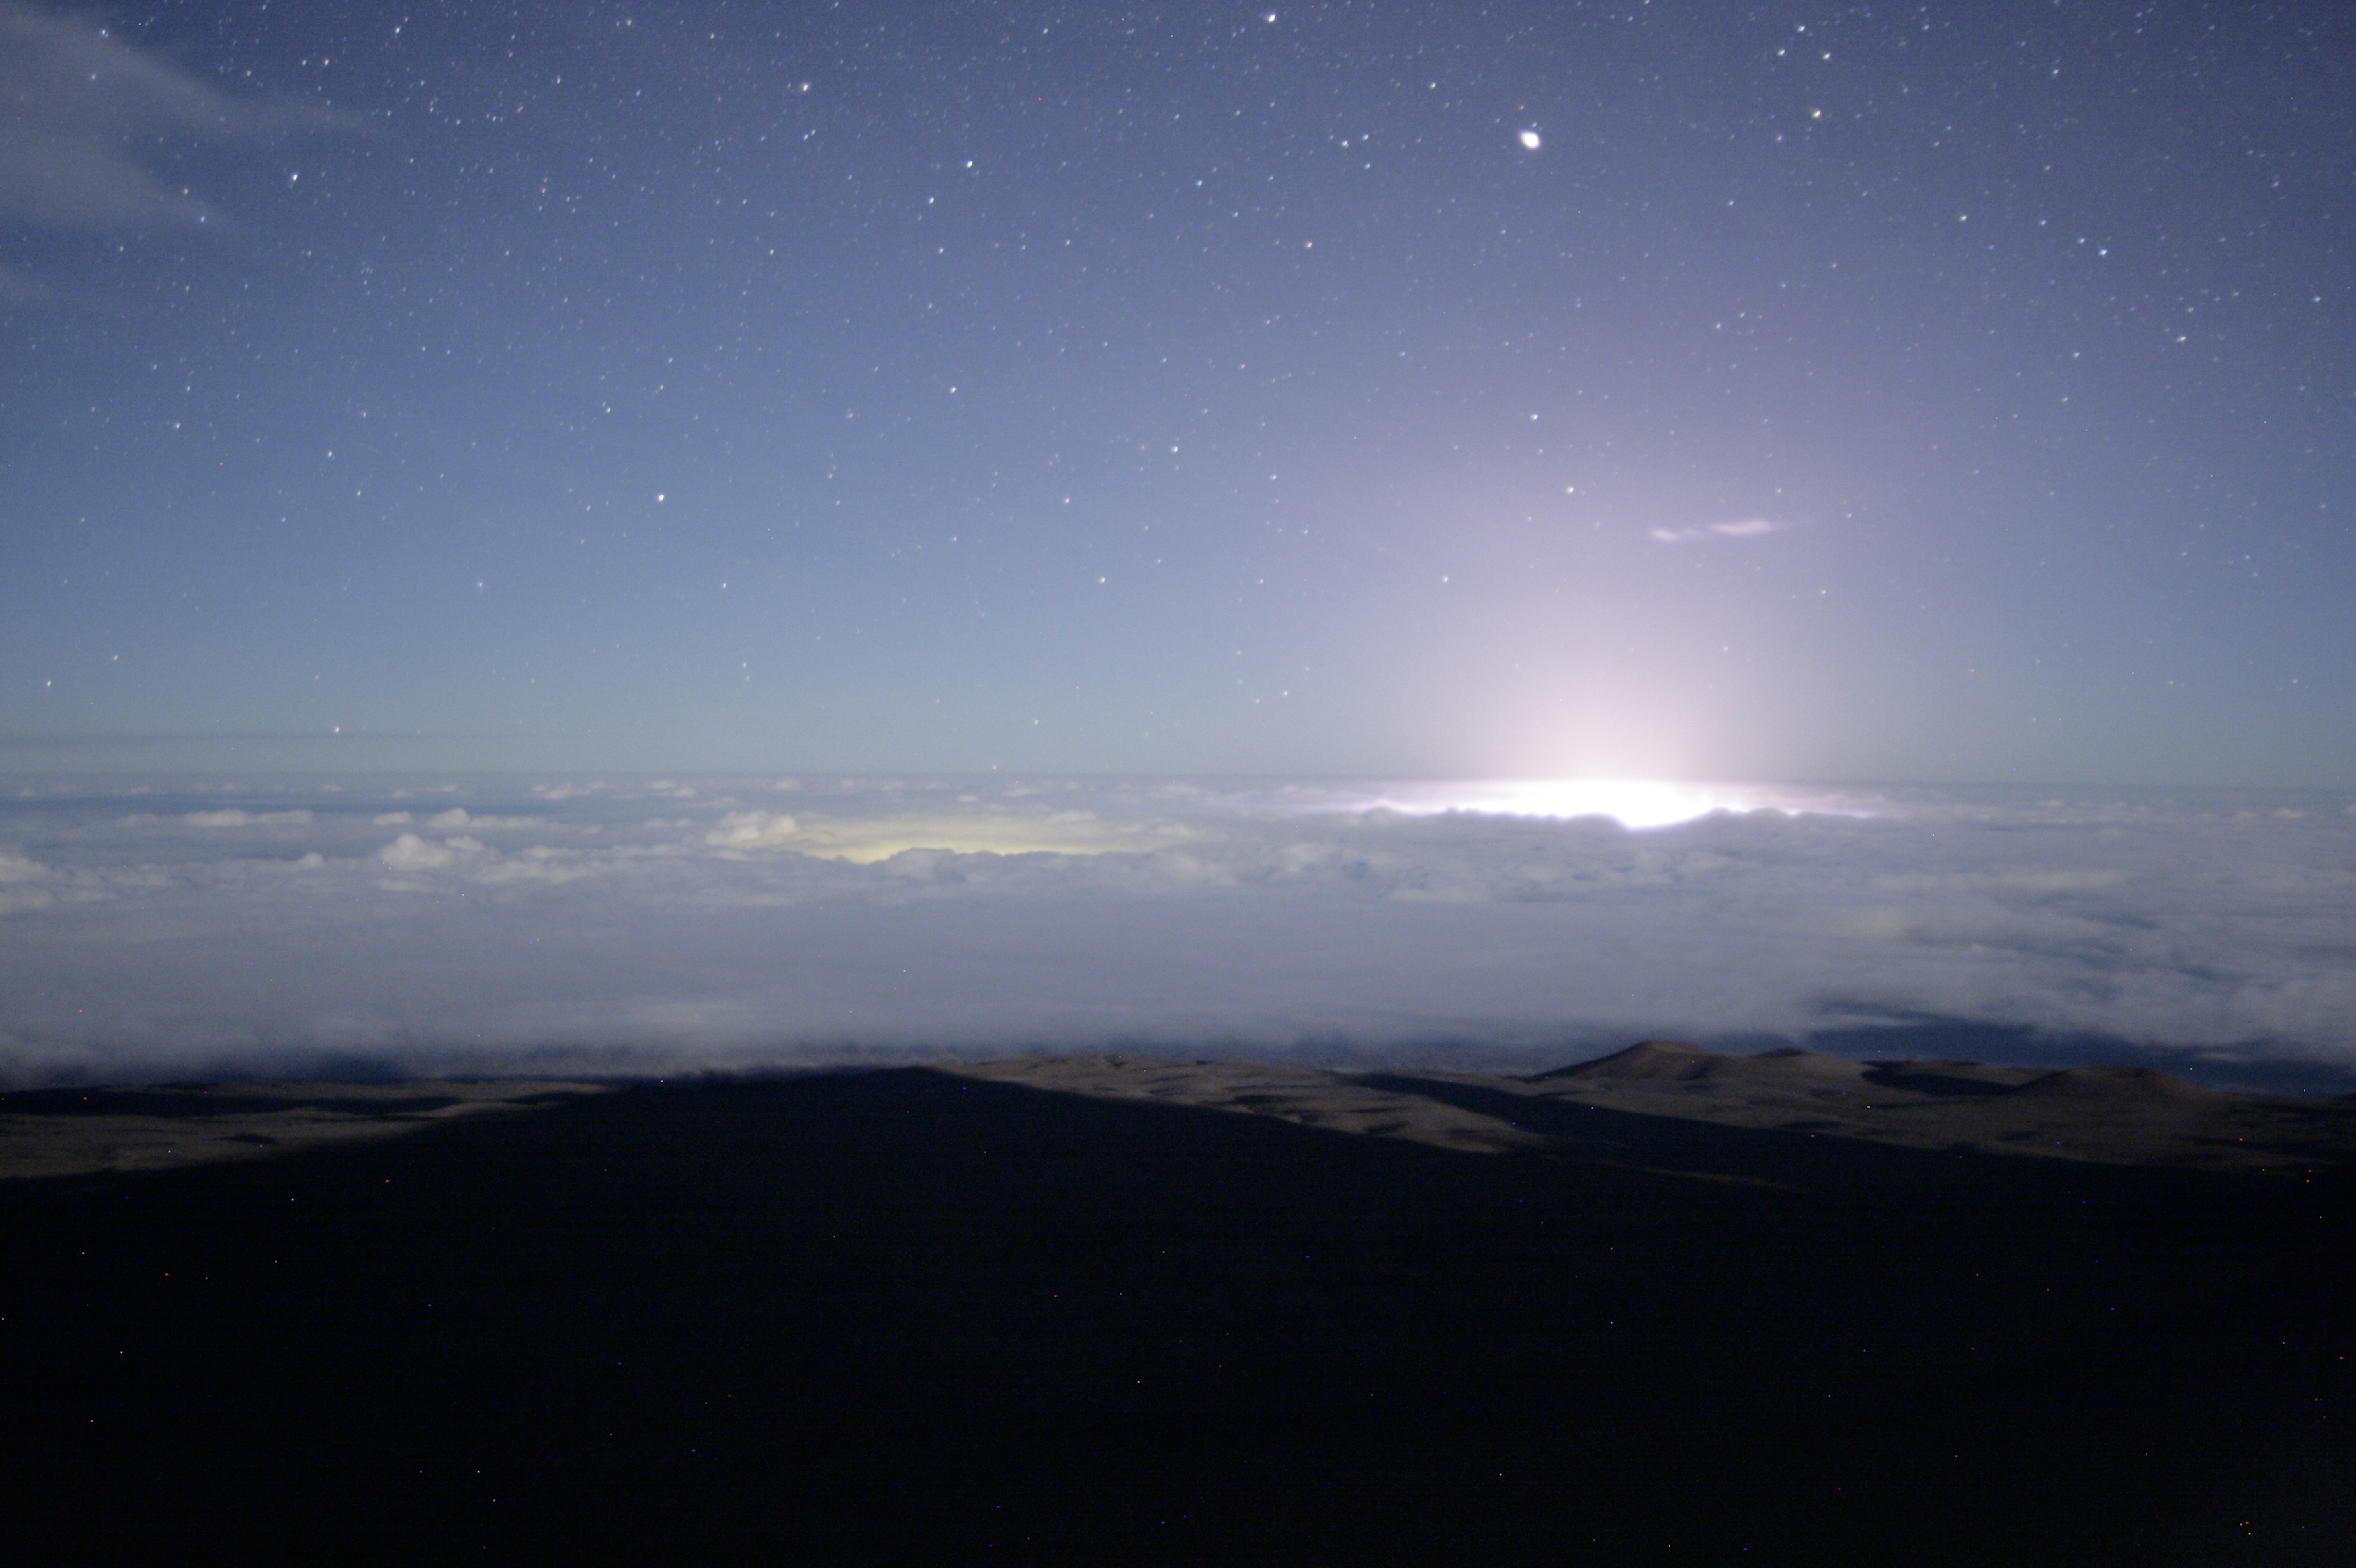

Gemini Observatory Cloudcam Captures Volcano’s Dramatic Glow

Credit: NOIRLab